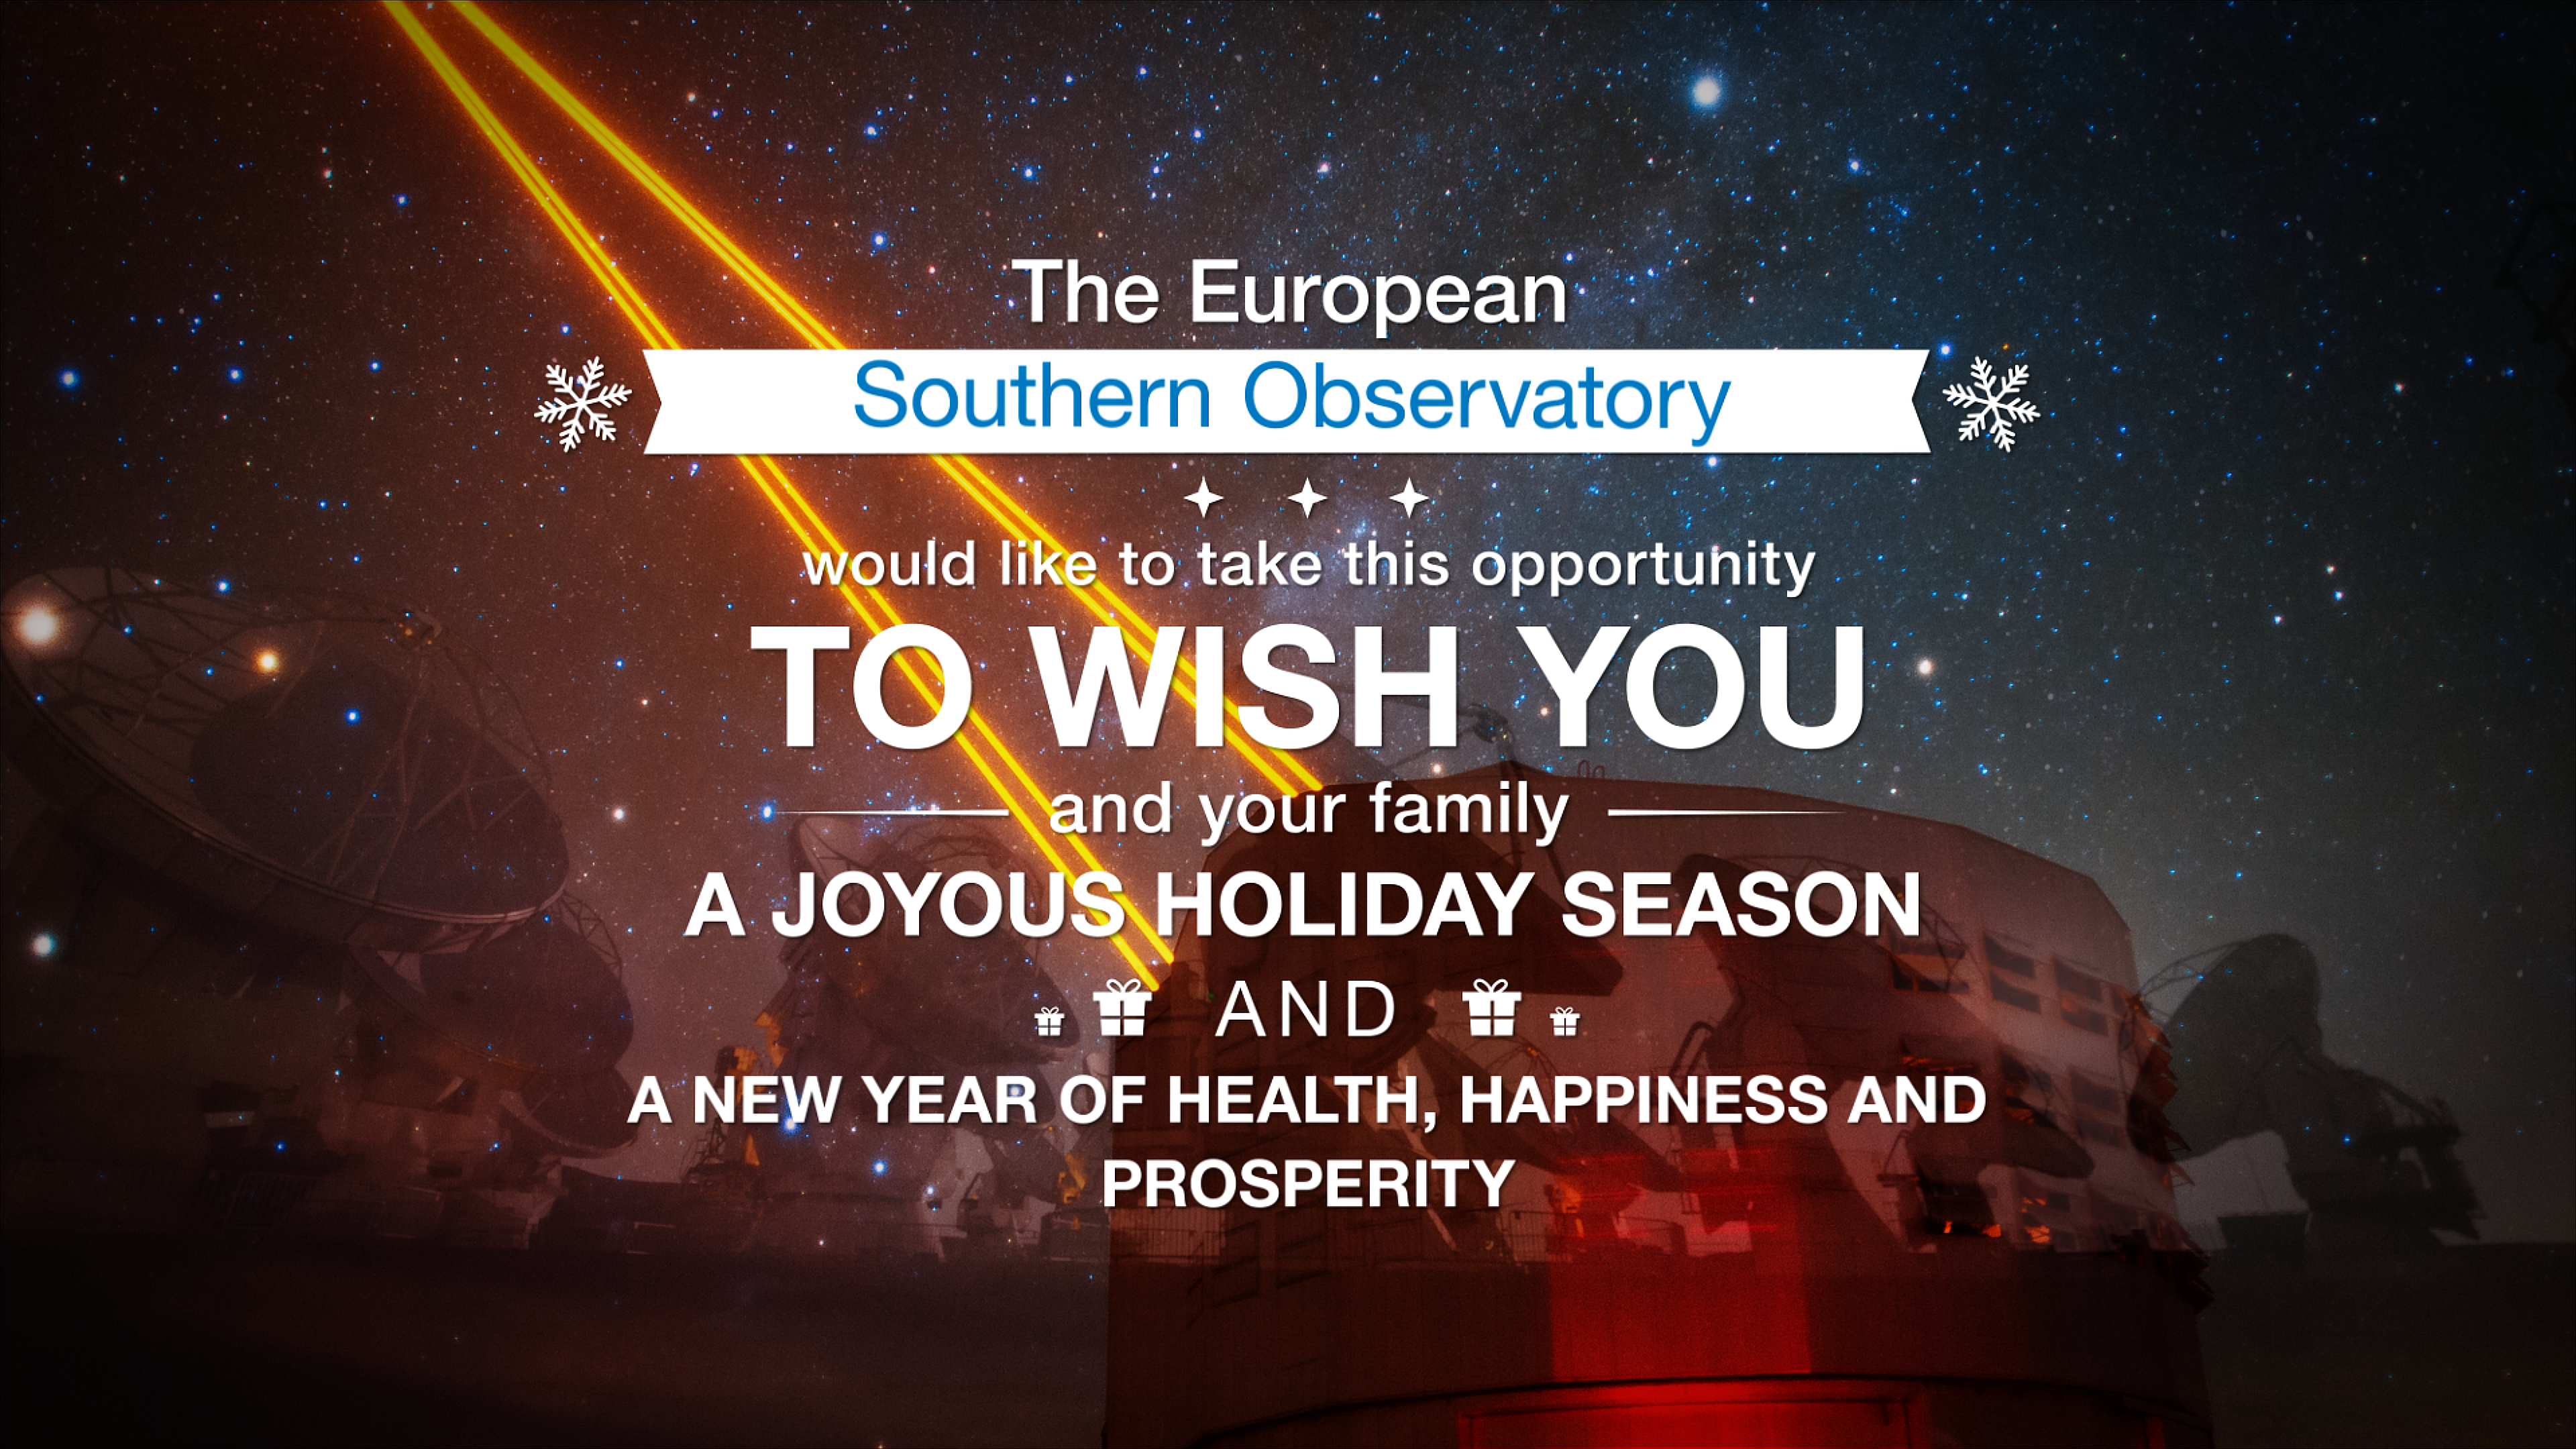

Season’s greetings from the European Southern Observatory!

Season’s Greetings on behalf of everyone at the European Southern Observatory! We wish you happy holidays, a great start to the new year, and a fruitful 2017!

Credit: ESO